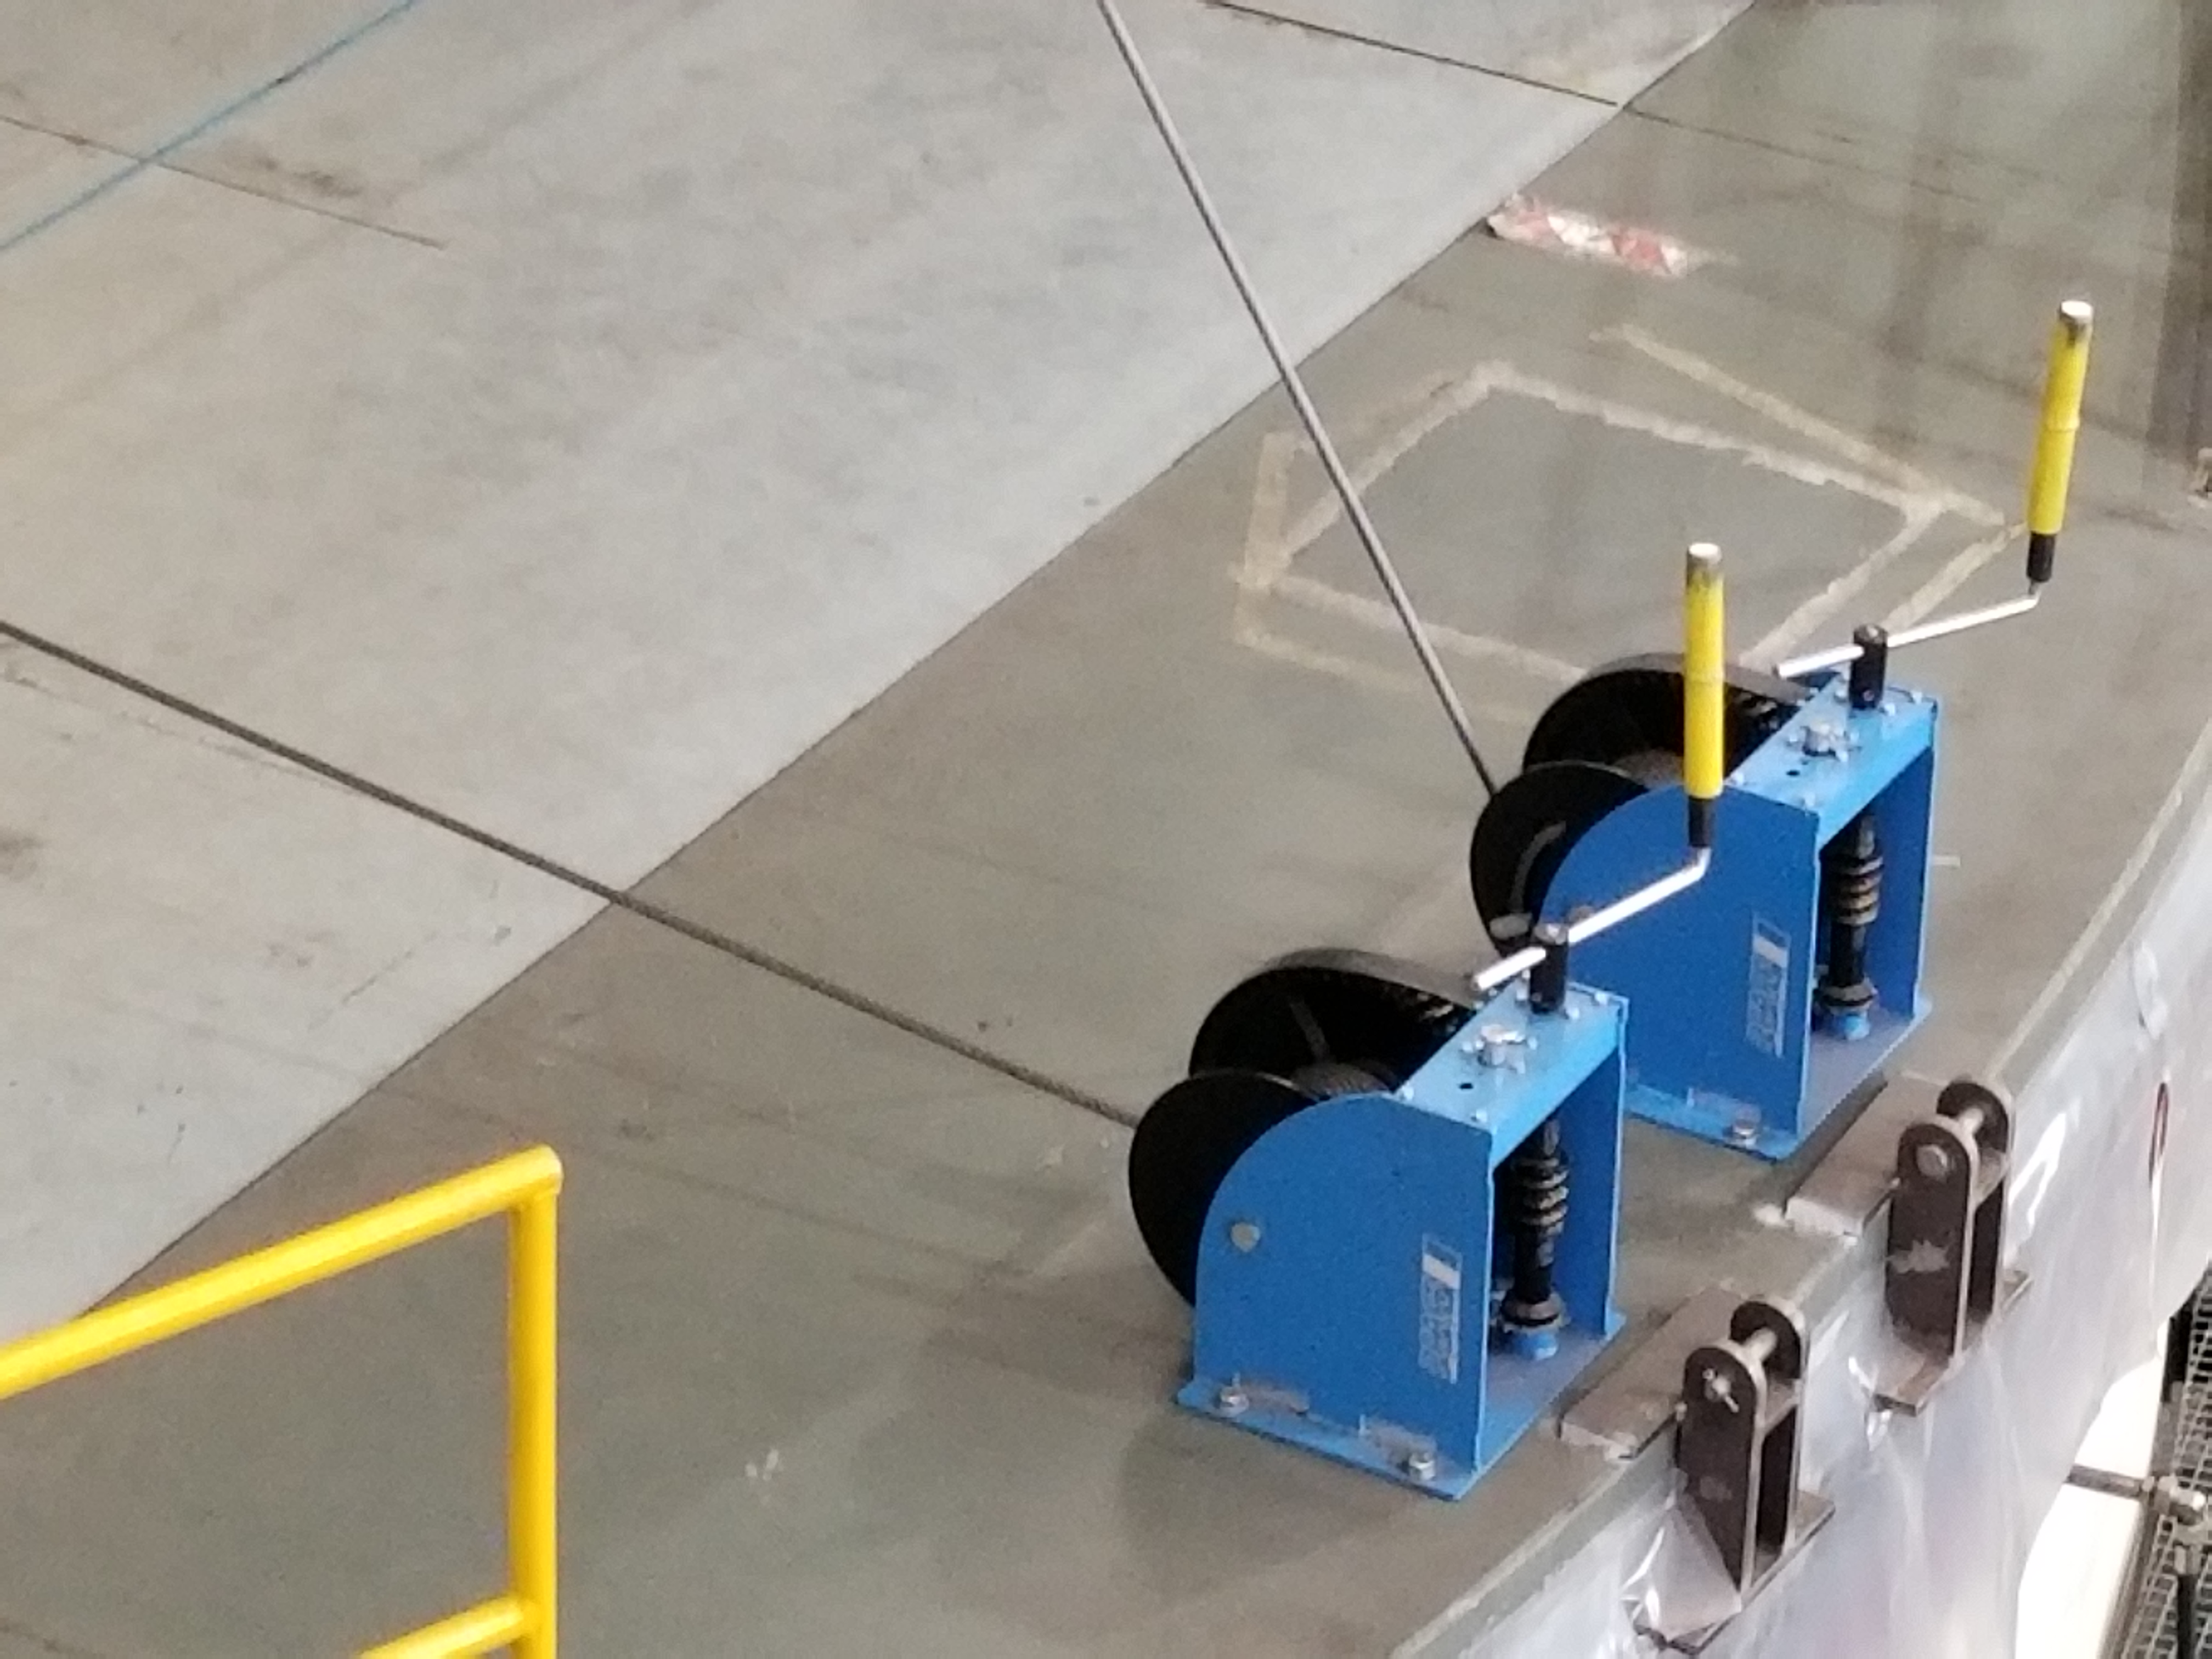

TMA Safety Review

An LSST team spent 5 days in Spain this month, conducting a thorough safety review of the Telescope Mount Assembly (TMA), at vendor Asturfeito. LSST Safety Manager Chuck Gessner, Telescope and Site Technical Manager Shawn Callahan, Senior Systems Engineer Austin Roberts, and Lead Electrical Engineer Oliver Wiecha inspected the numerous safety features included in the structure of the TMA. Pictured here are the winches that are moving the telescope.

Credit: Rubin Observatory/NSF/AURA